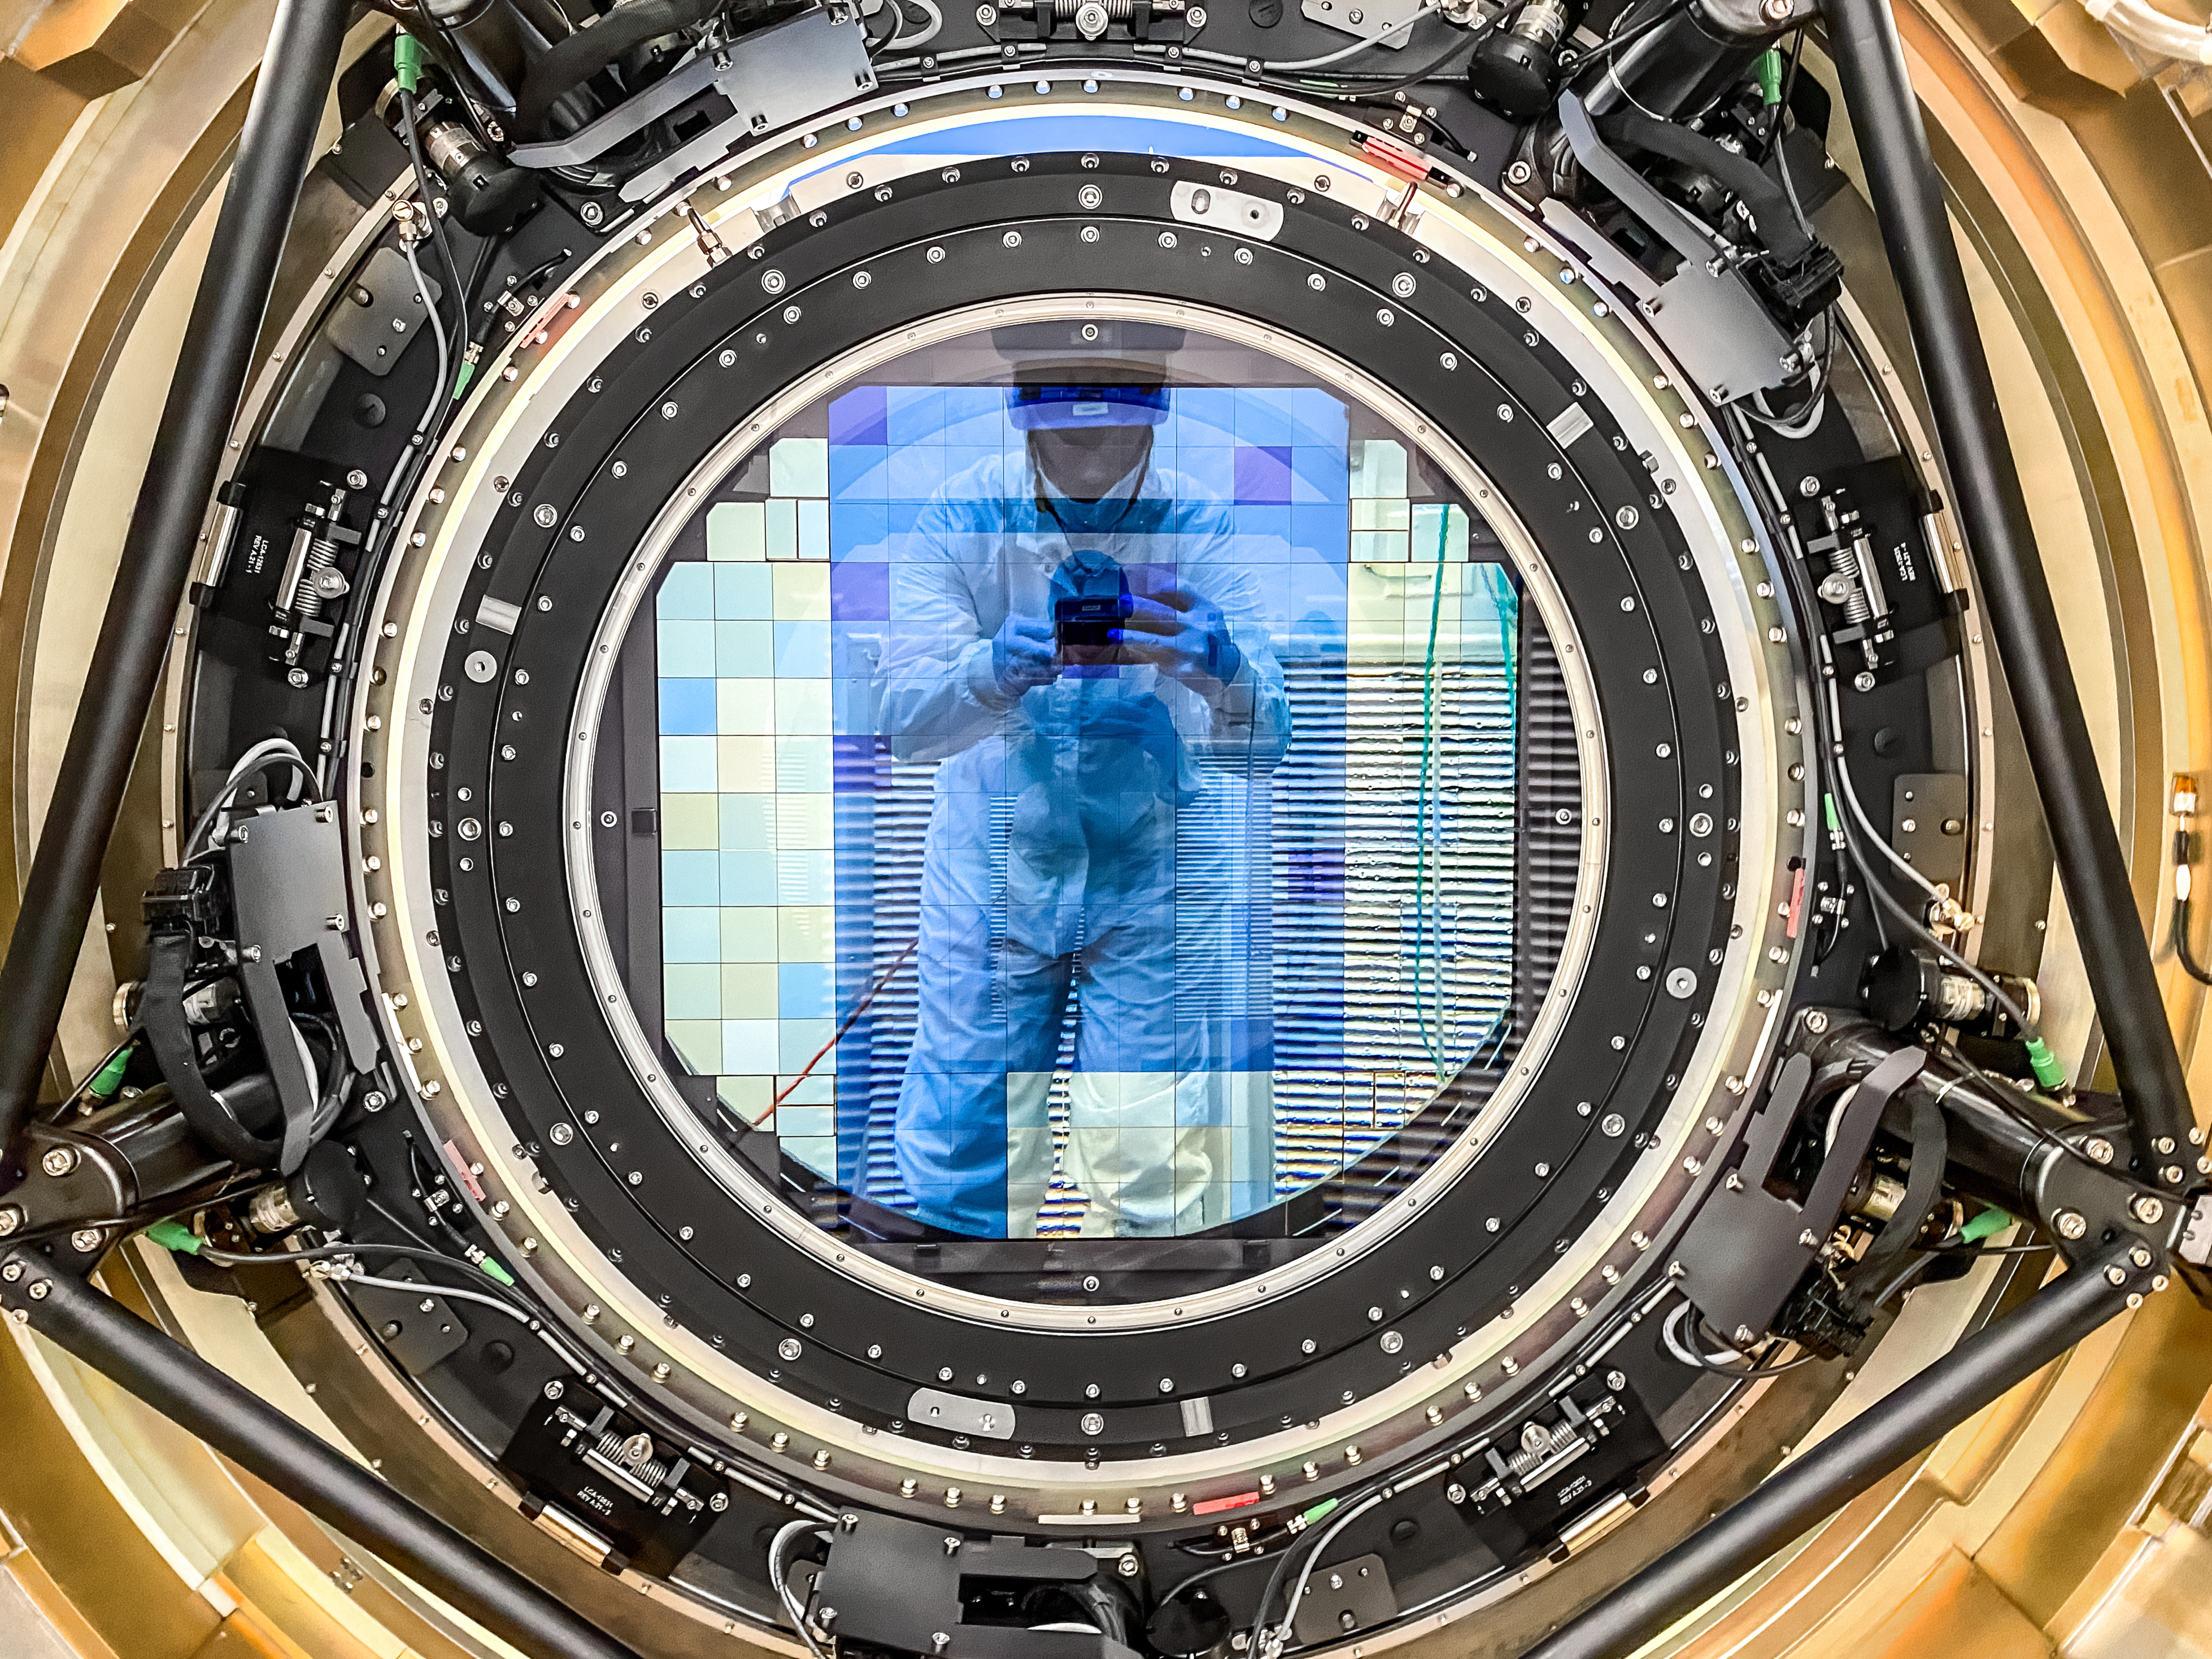

LSST Cryostat to Camera Body Lift

The LSST camera team successfully installed the cryostat to the camera body on April 8.

Credit: Jacqueline Ramseyer Orrell/SLAC National Accelerator Laboratory